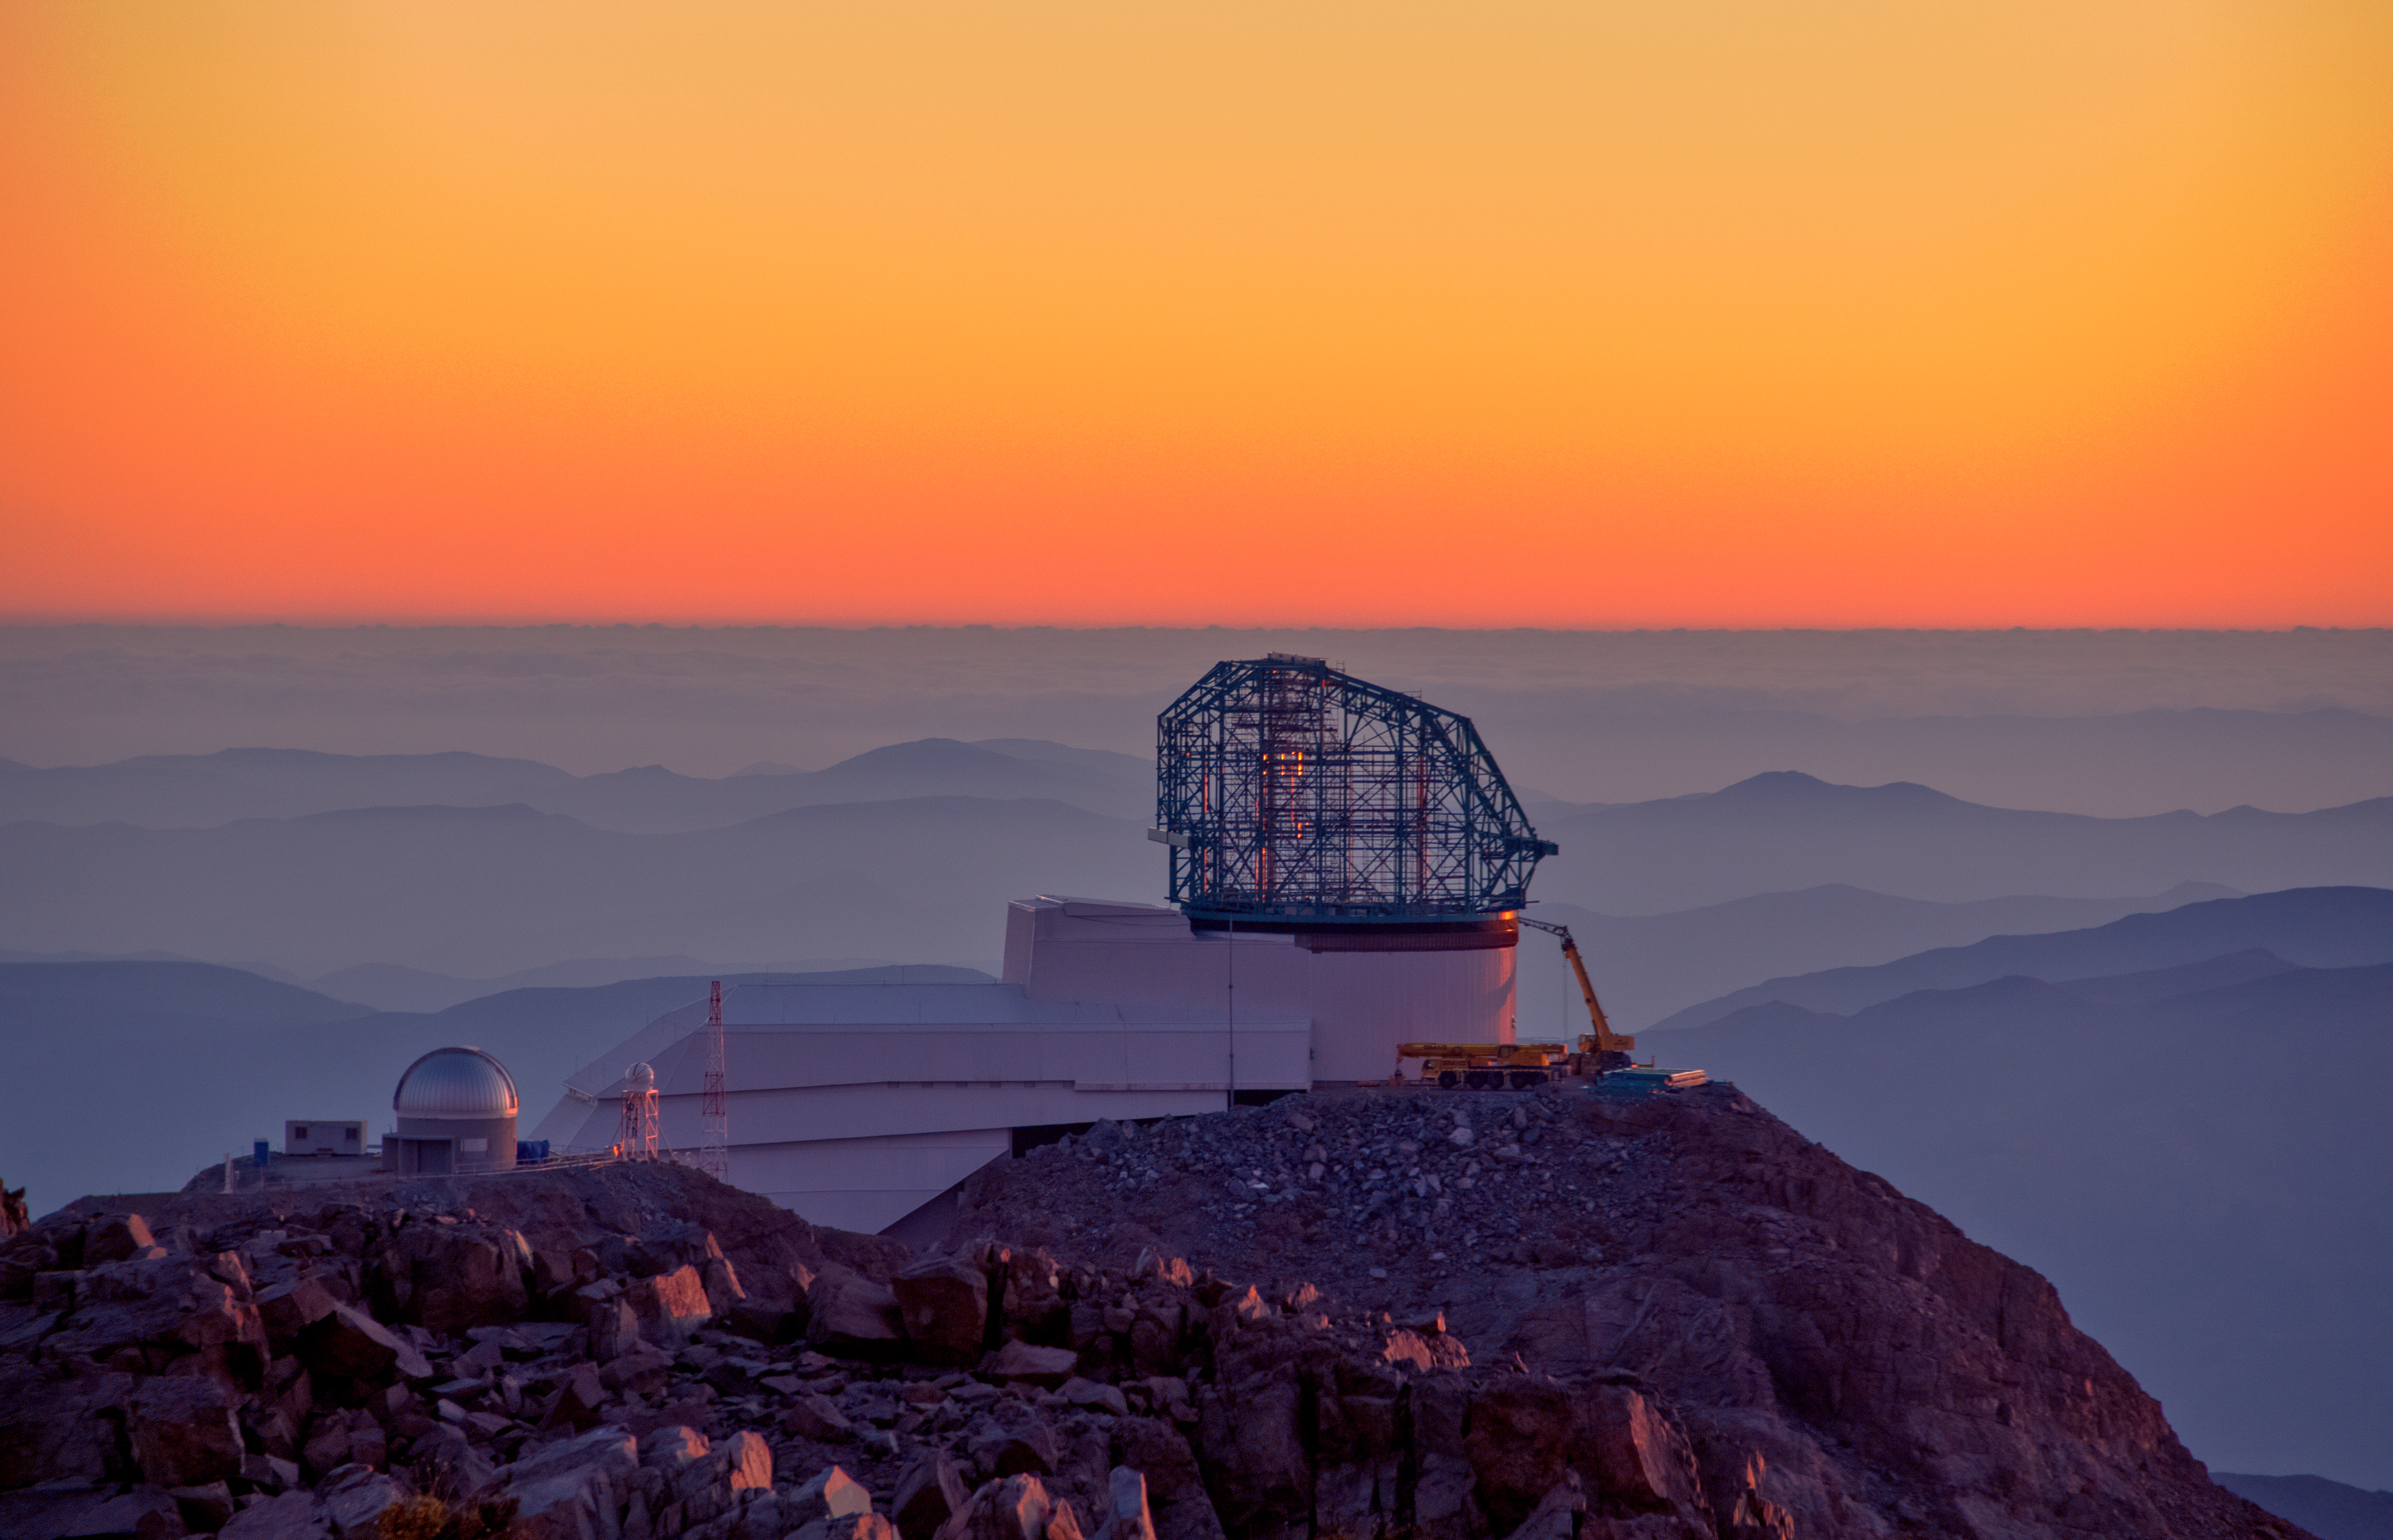

LSST at Sunset

This photo of LSST at sunset was taken from behind the nearby Gemini telescope.

Credit: Rubin Observatory/NSF/AURA